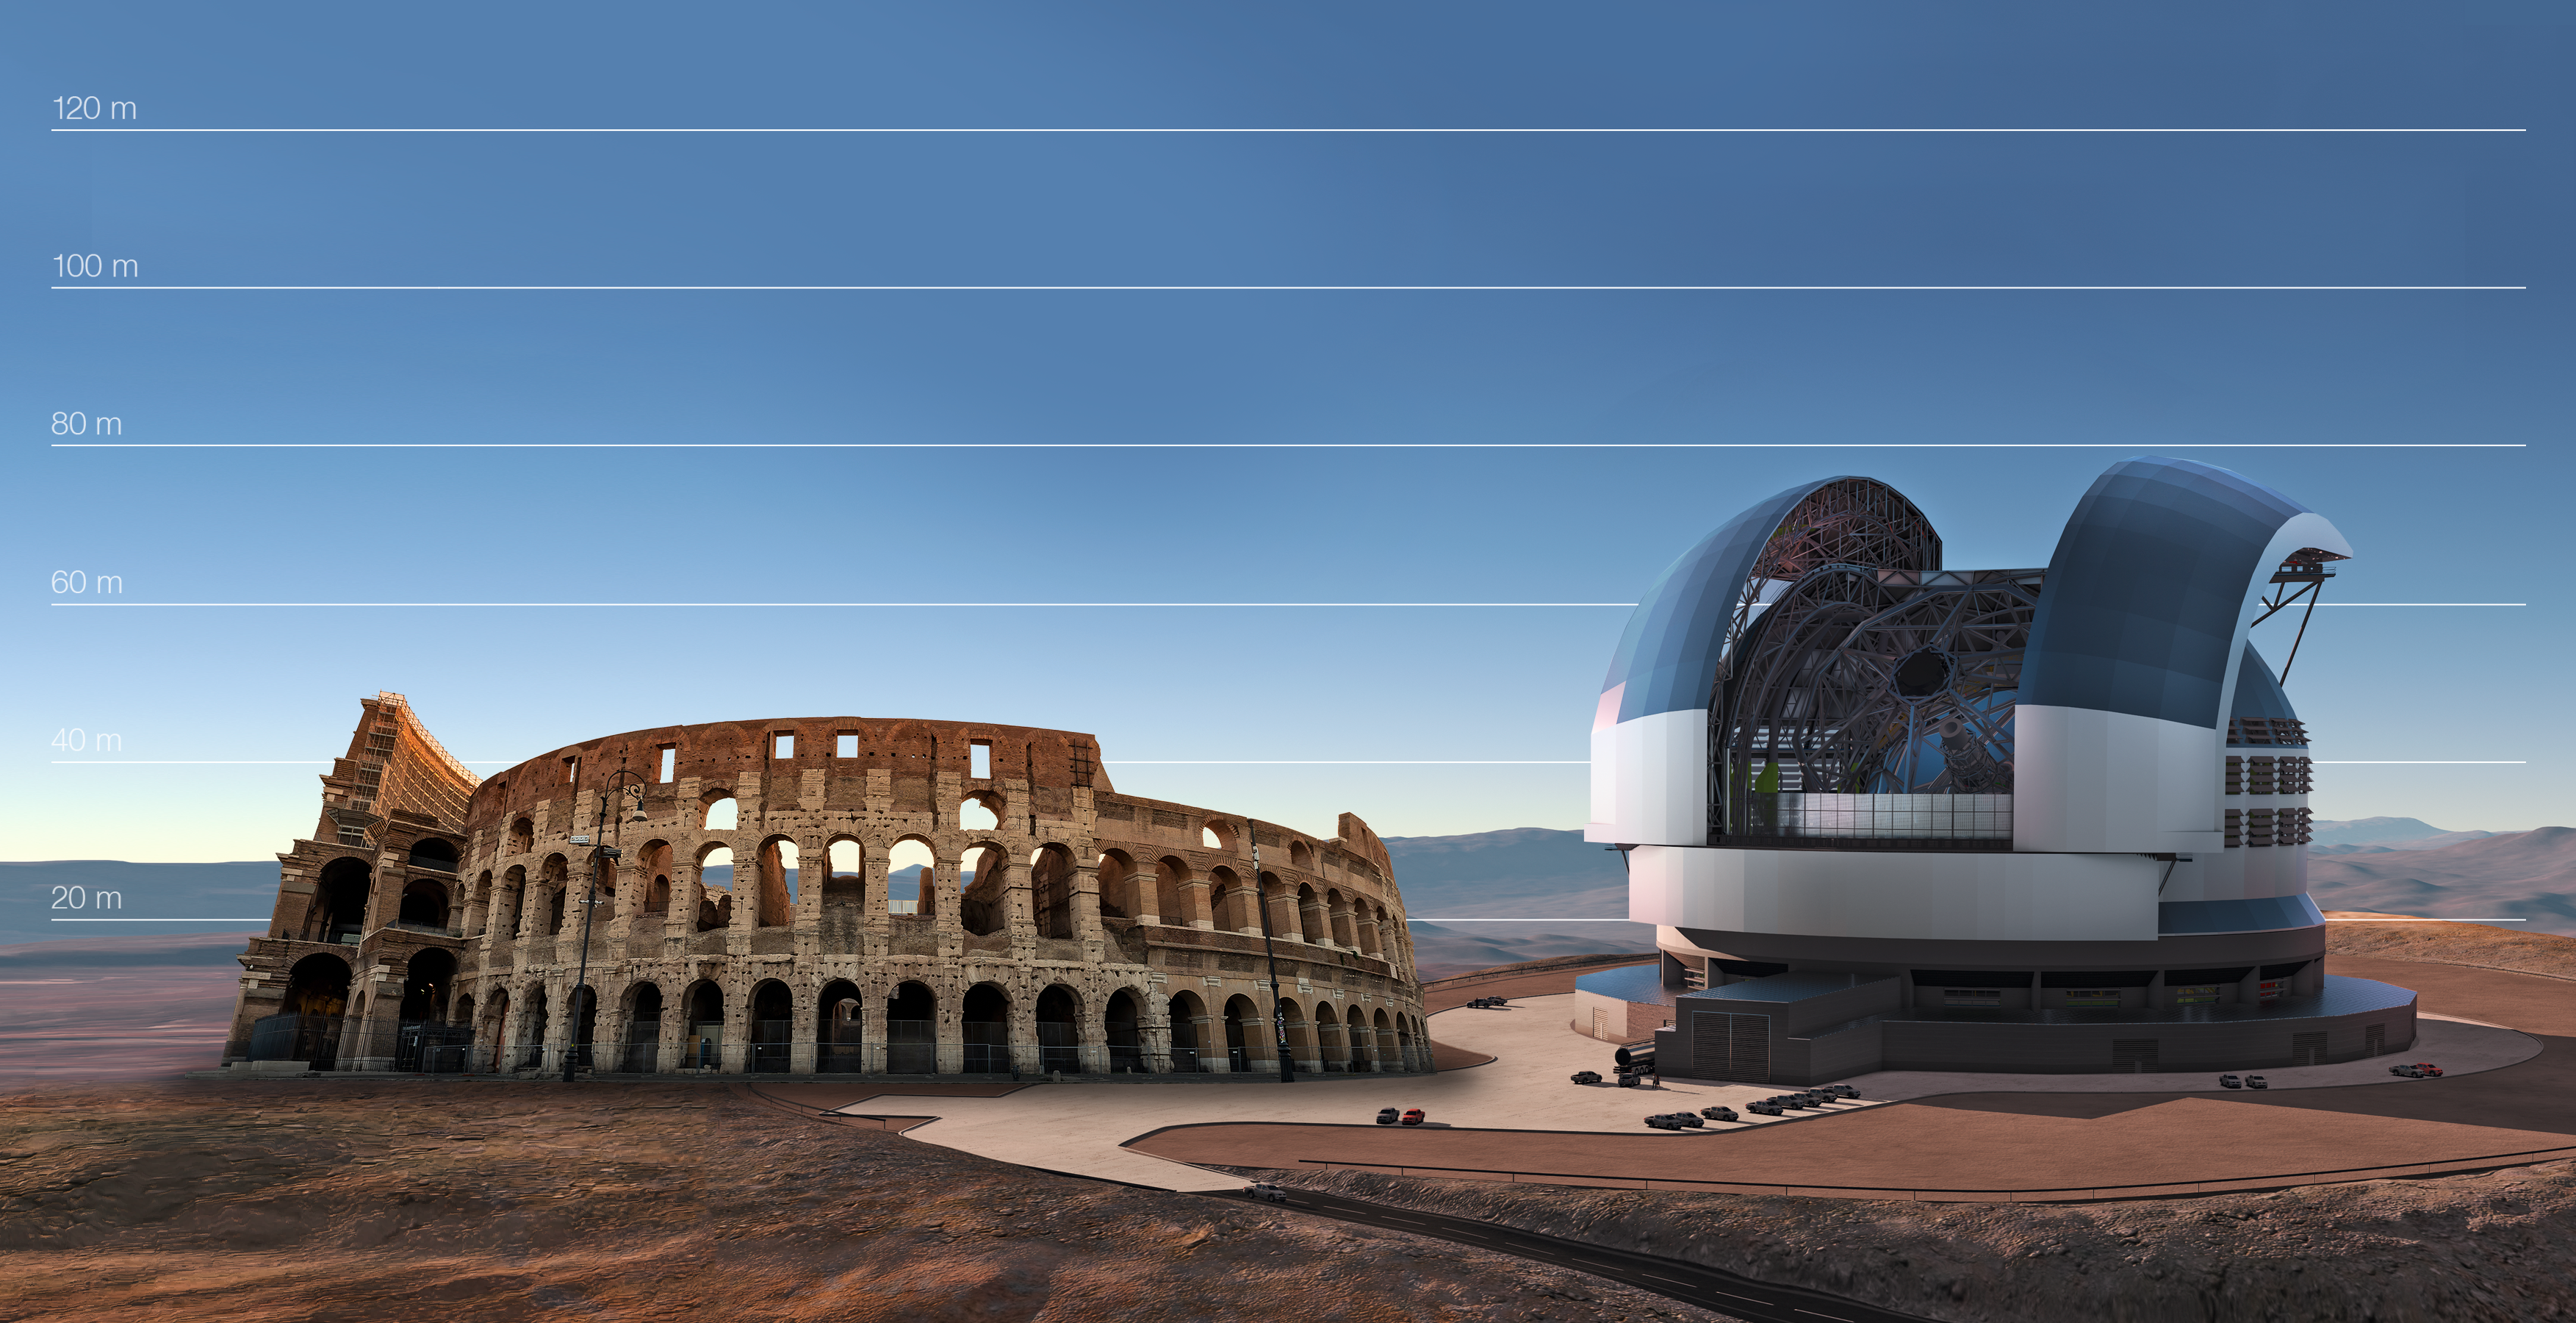

The E-ELT compared to the Colosseum in Rome, Italy

This artist's impression compares the E-ELT to the Colosseum in Rome, Italy.

Credit: ESO